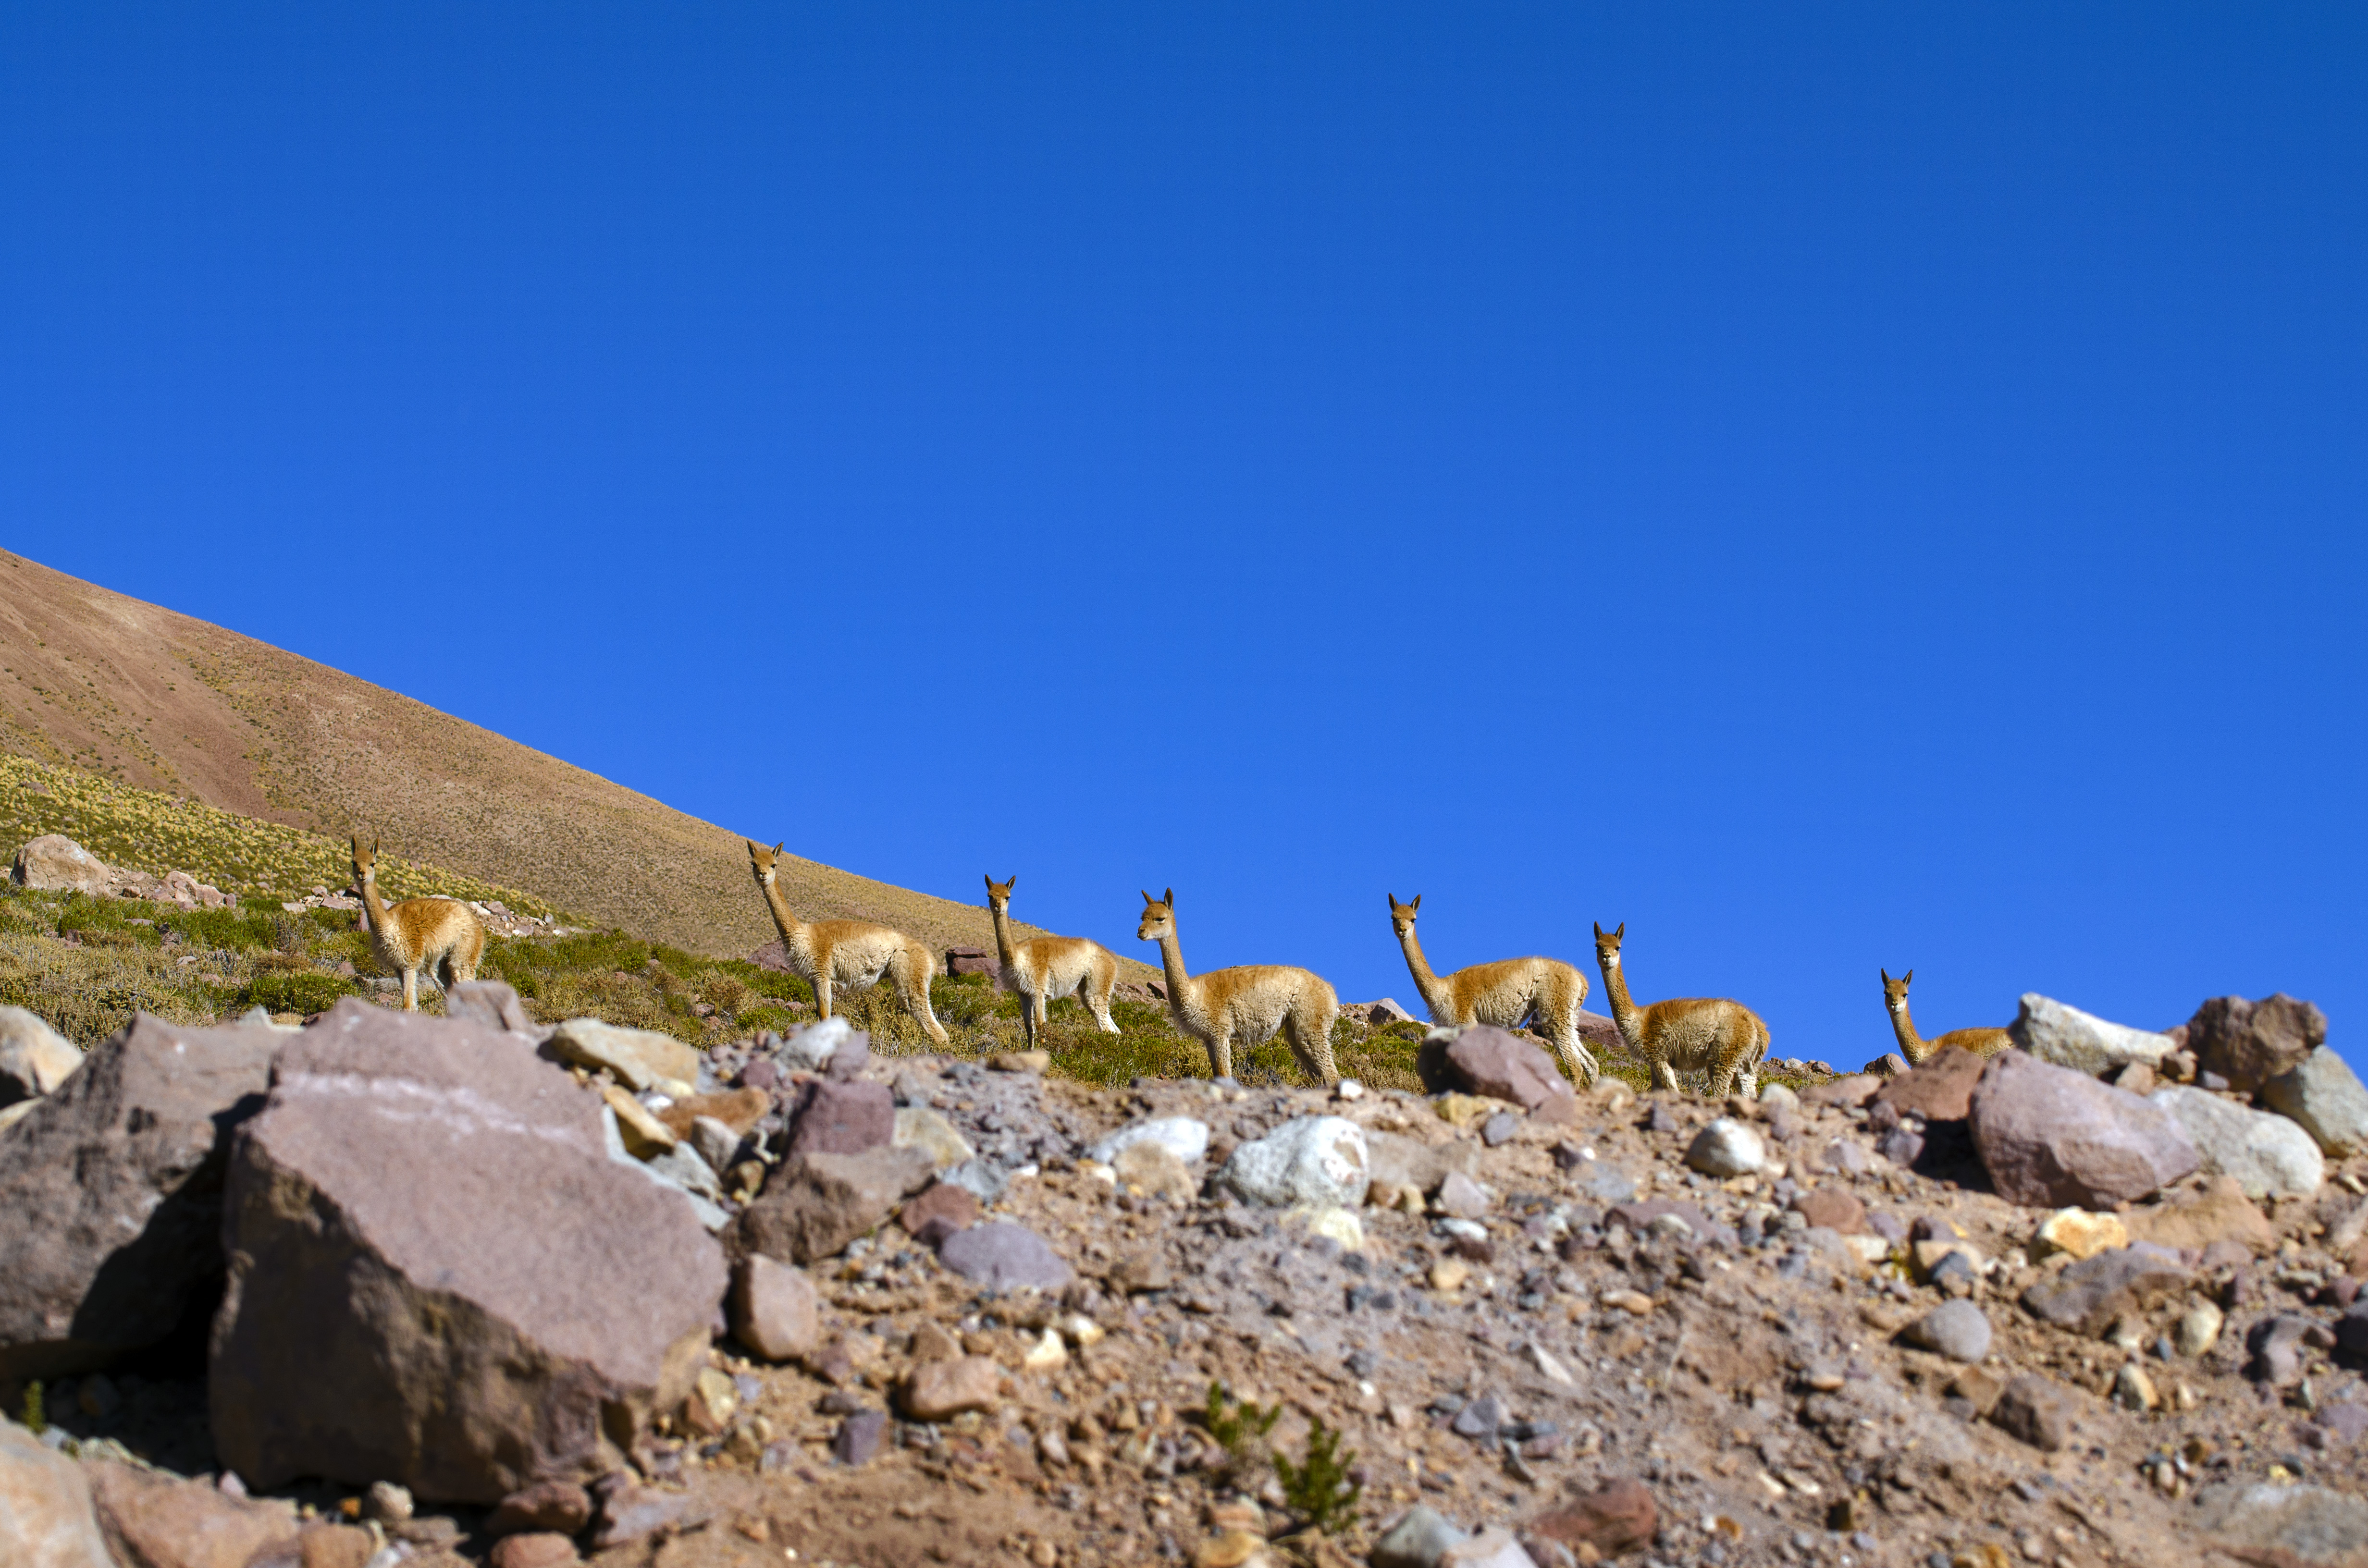

Fauna in Chile

Vicuñas are the smallest camelids, weigh between 40 and 50 kg and are 80 cm long. Its distribution is limited to the puna, at more than 3,200 meters above sea level. and they inhabit the Andean highlands with a cold and dry climate. They are herbivores and feed on the plants of the high Andean and high plateau steppes of the puna. They are incredibly adapted to live in inclement weather where ALMA activity takes place.

Credit: Sergio Otárola ALMA (ESO/NAOJ/NRAO)